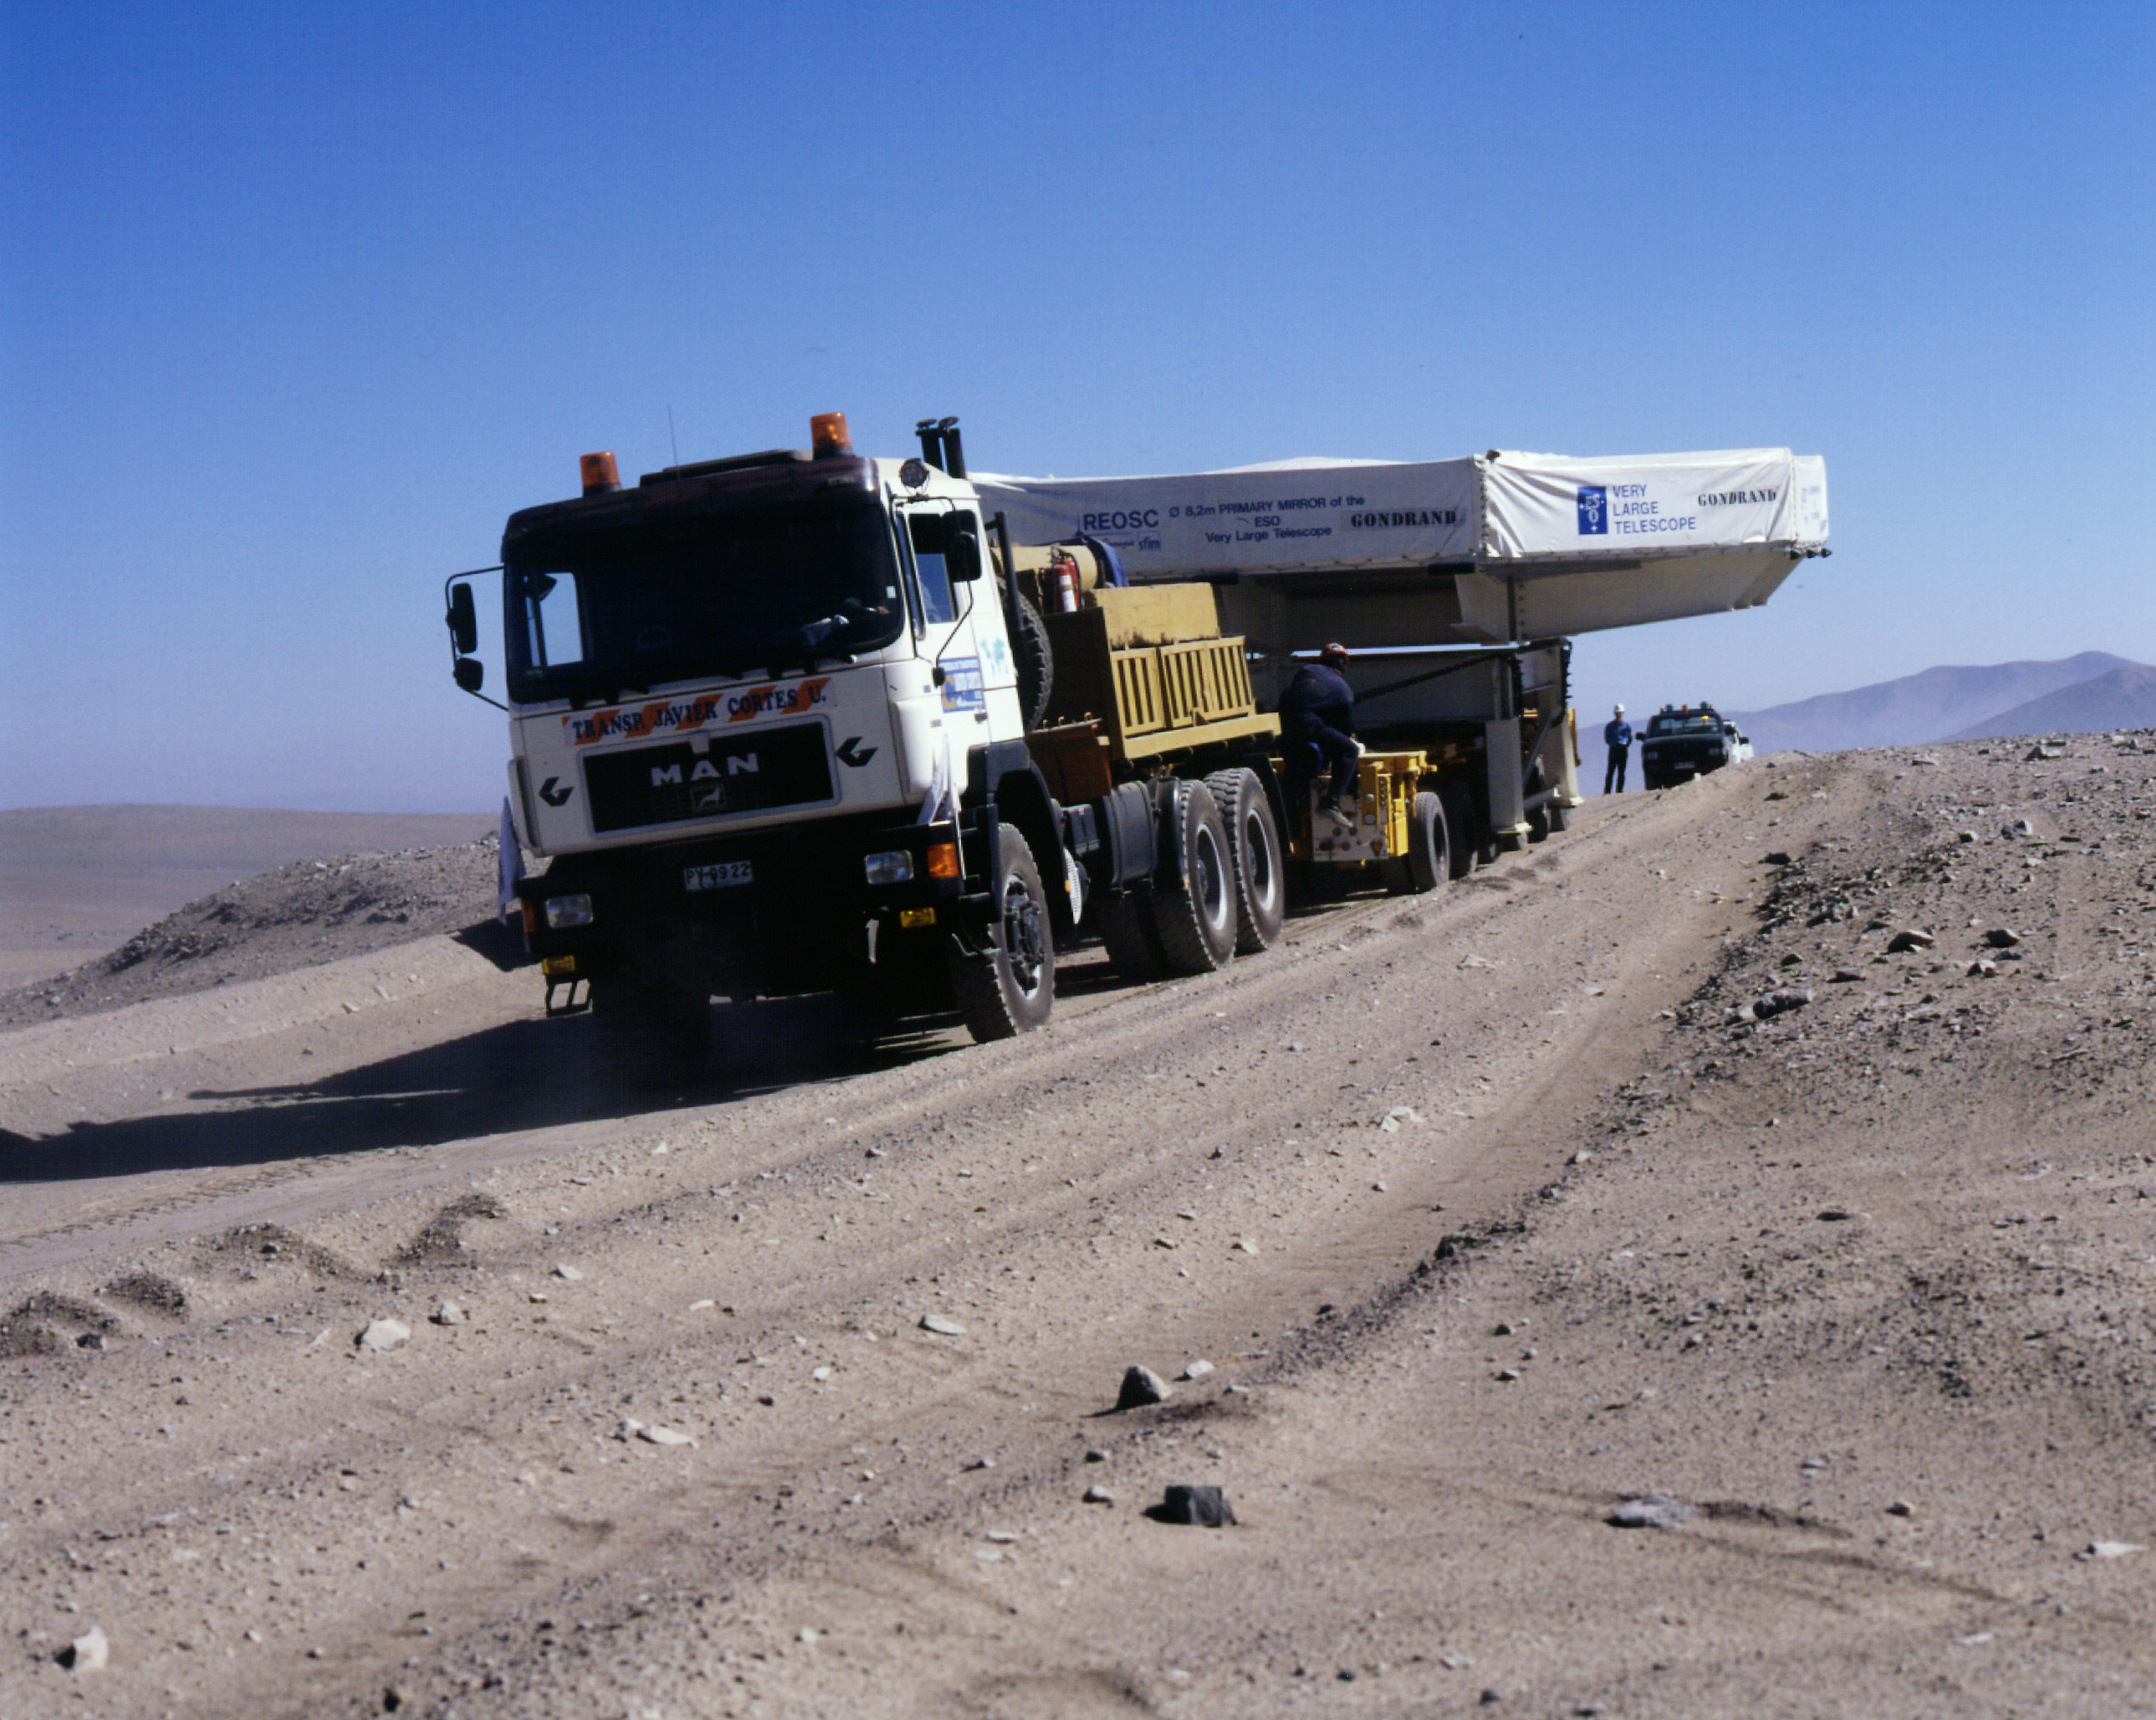

Bumps on the road

Passing a small elevation on the road. Note that the Transport Box with the mirror is kept level.

Credit: ESO